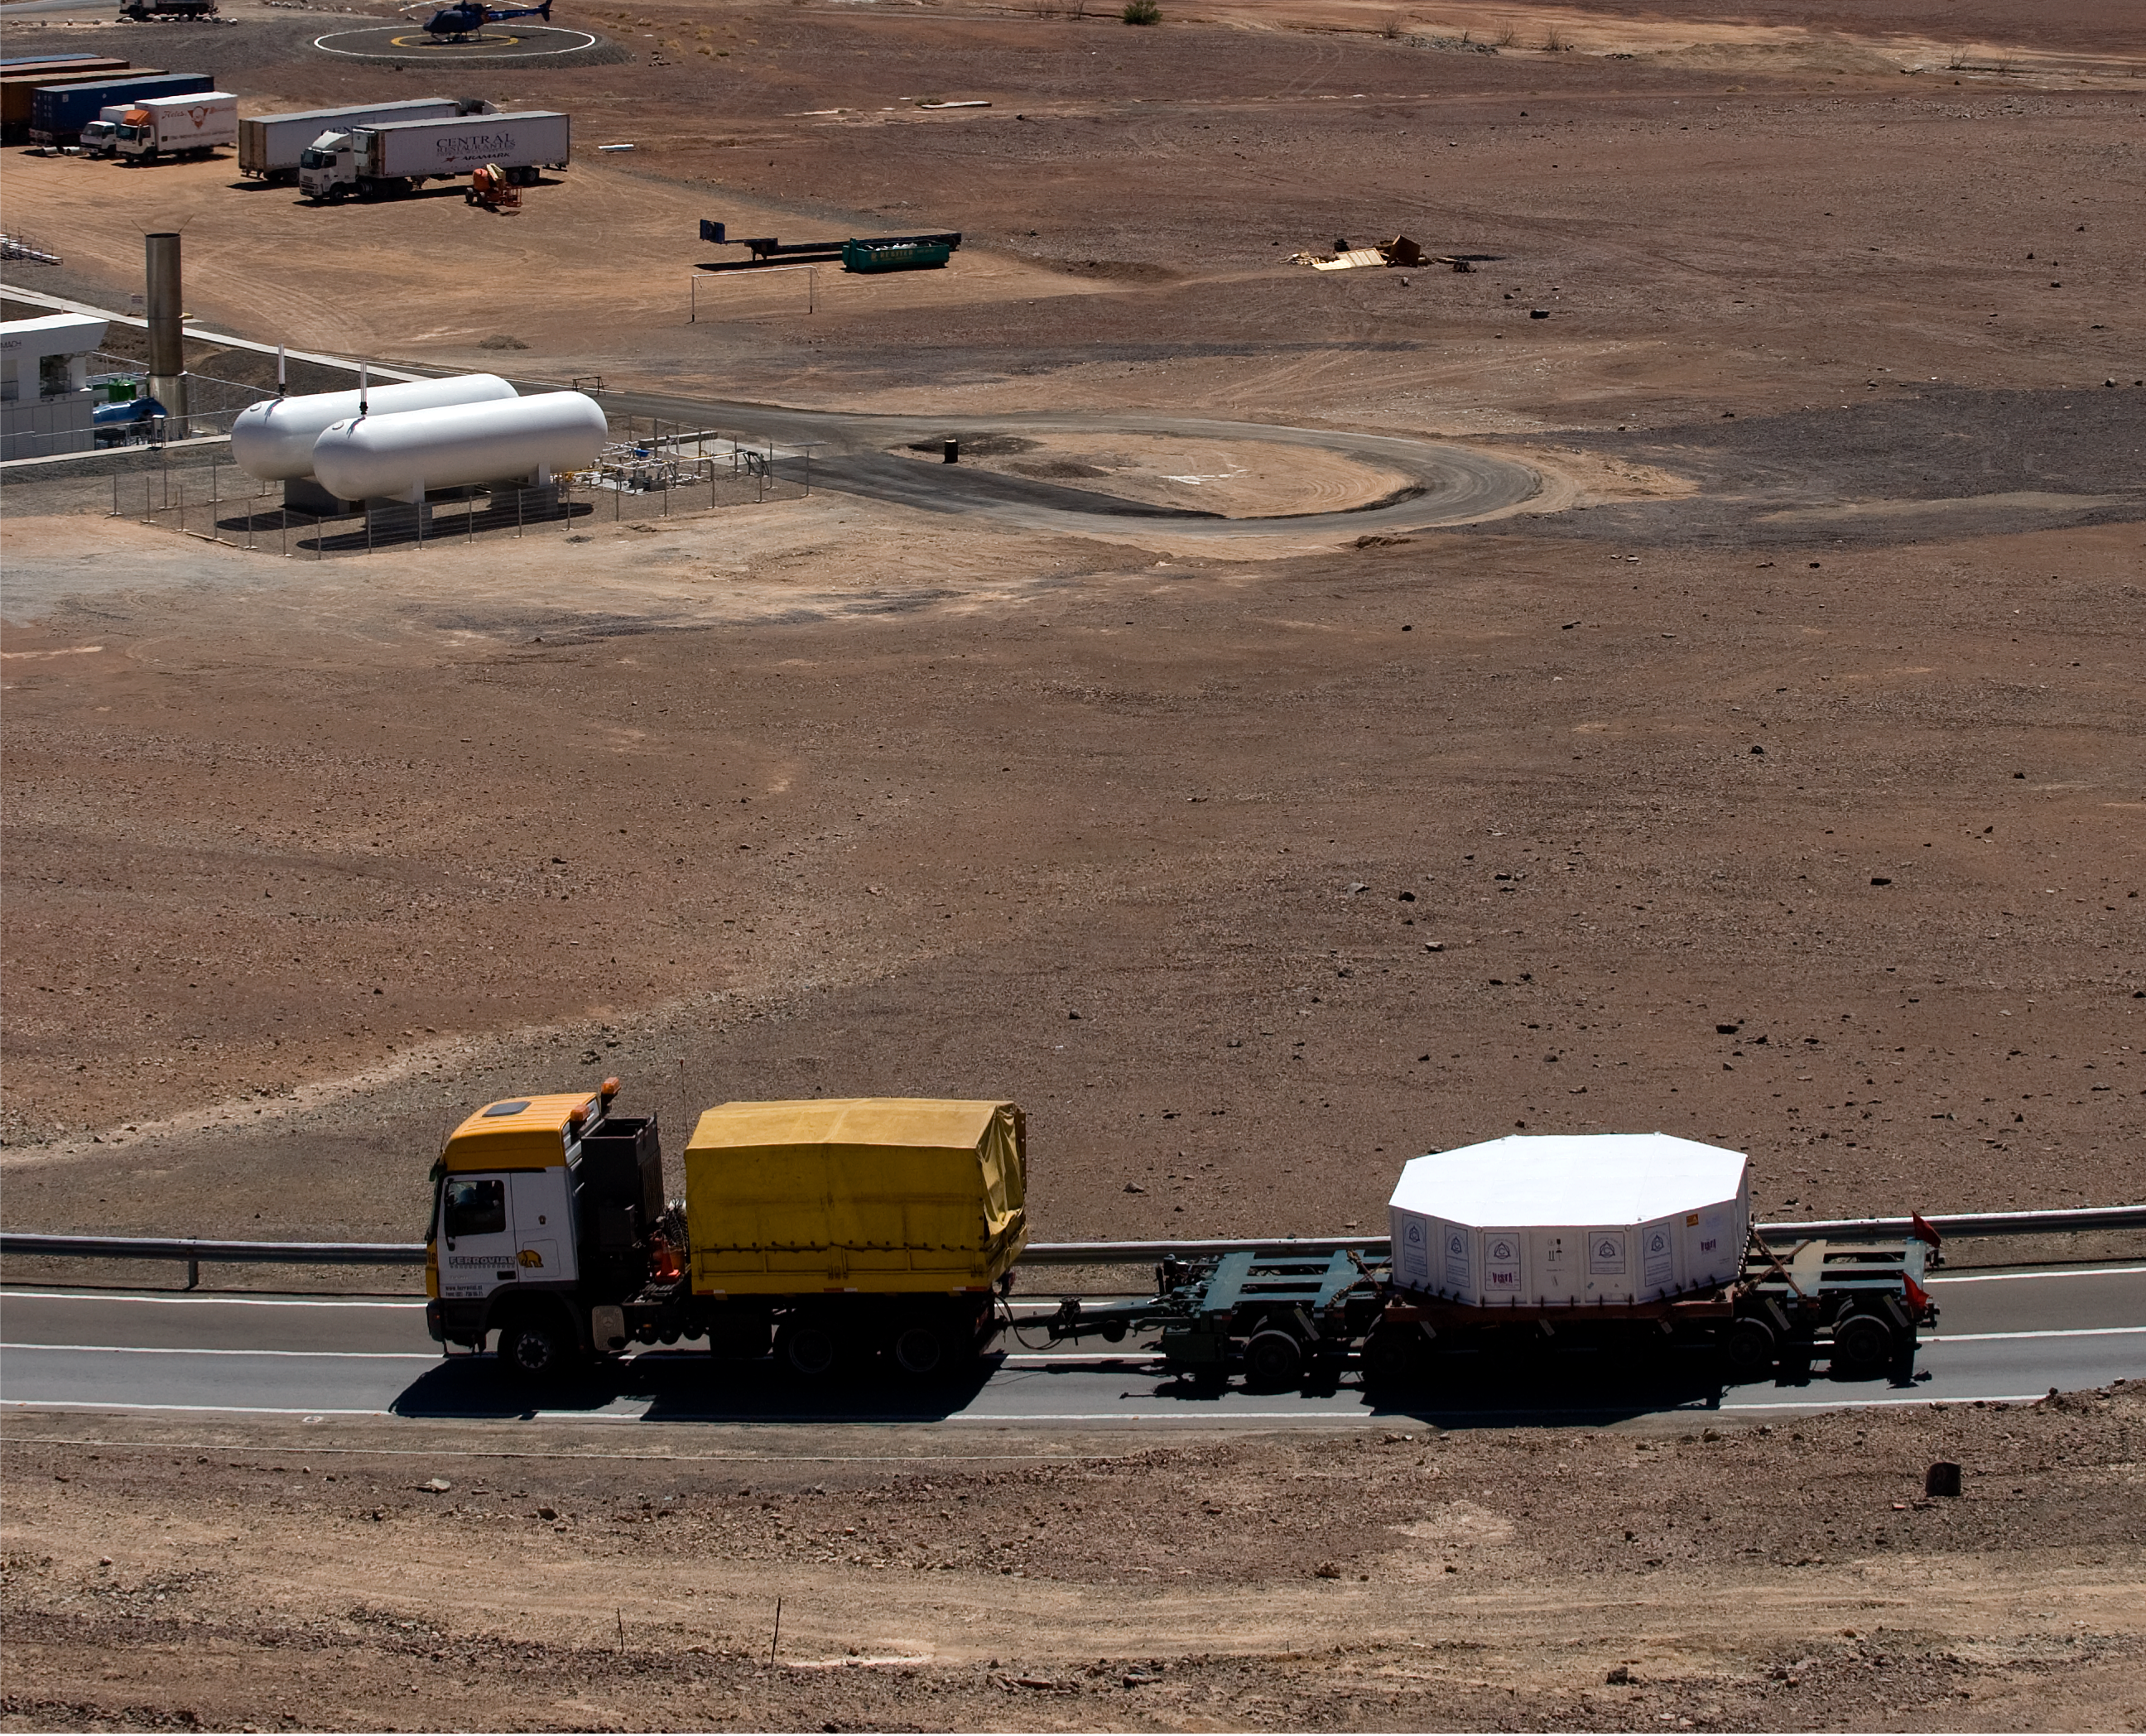

Arrival of the VISTA mirror

A 4.1-metre diameter primary mirror, a vital part of the world''s newest and fastest survey telescope, VISTA (the Visible and Infrared Survey Telescope for Astronomy) has been delivered to its new mountaintop home at Cerro Paranal, Chile. The mirror arrived over the Easter weekend (22 to 23 March 2008) at the Paranal Observatory where the telescope has been assembled at an altitude of 2518m, in Chile's Atacama Desert.

Credit: ESO/H. Boffin